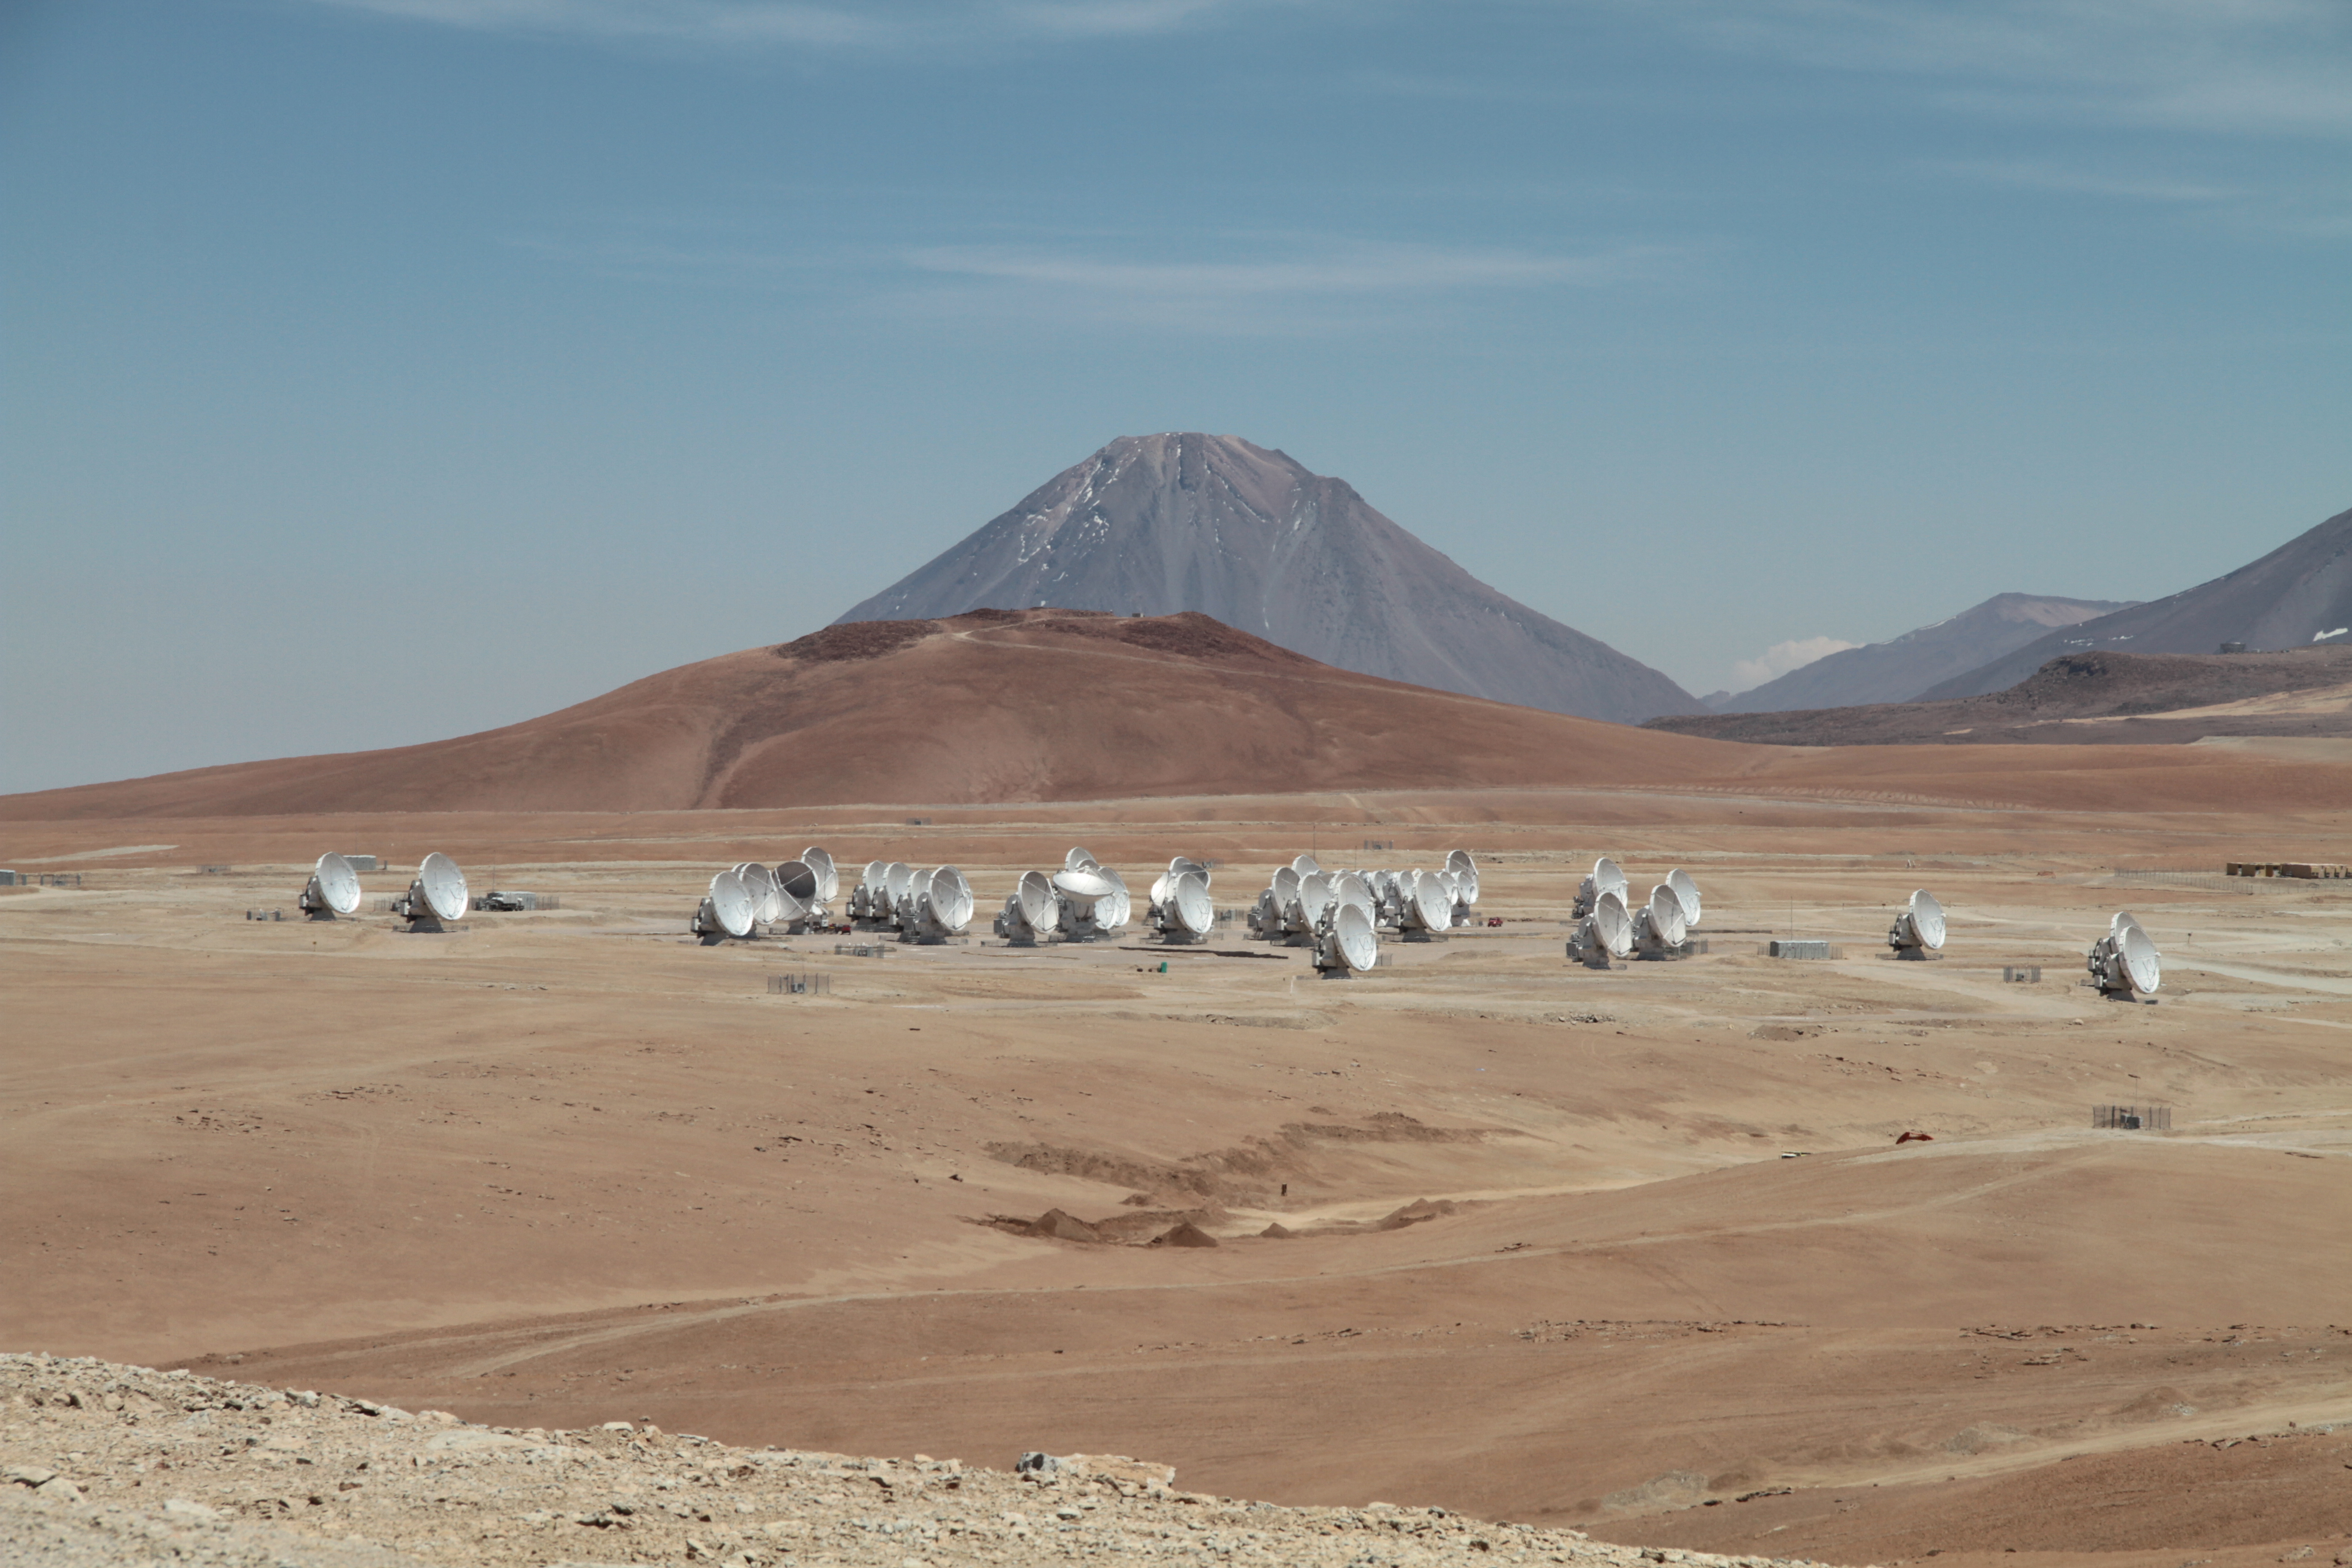

ALMA antenna array

ALMA antenna array, Chajnantor Plateau, Region of Antofagasta, Chile.

Credit: ALMA (ESO/NAOJ/NRAO)